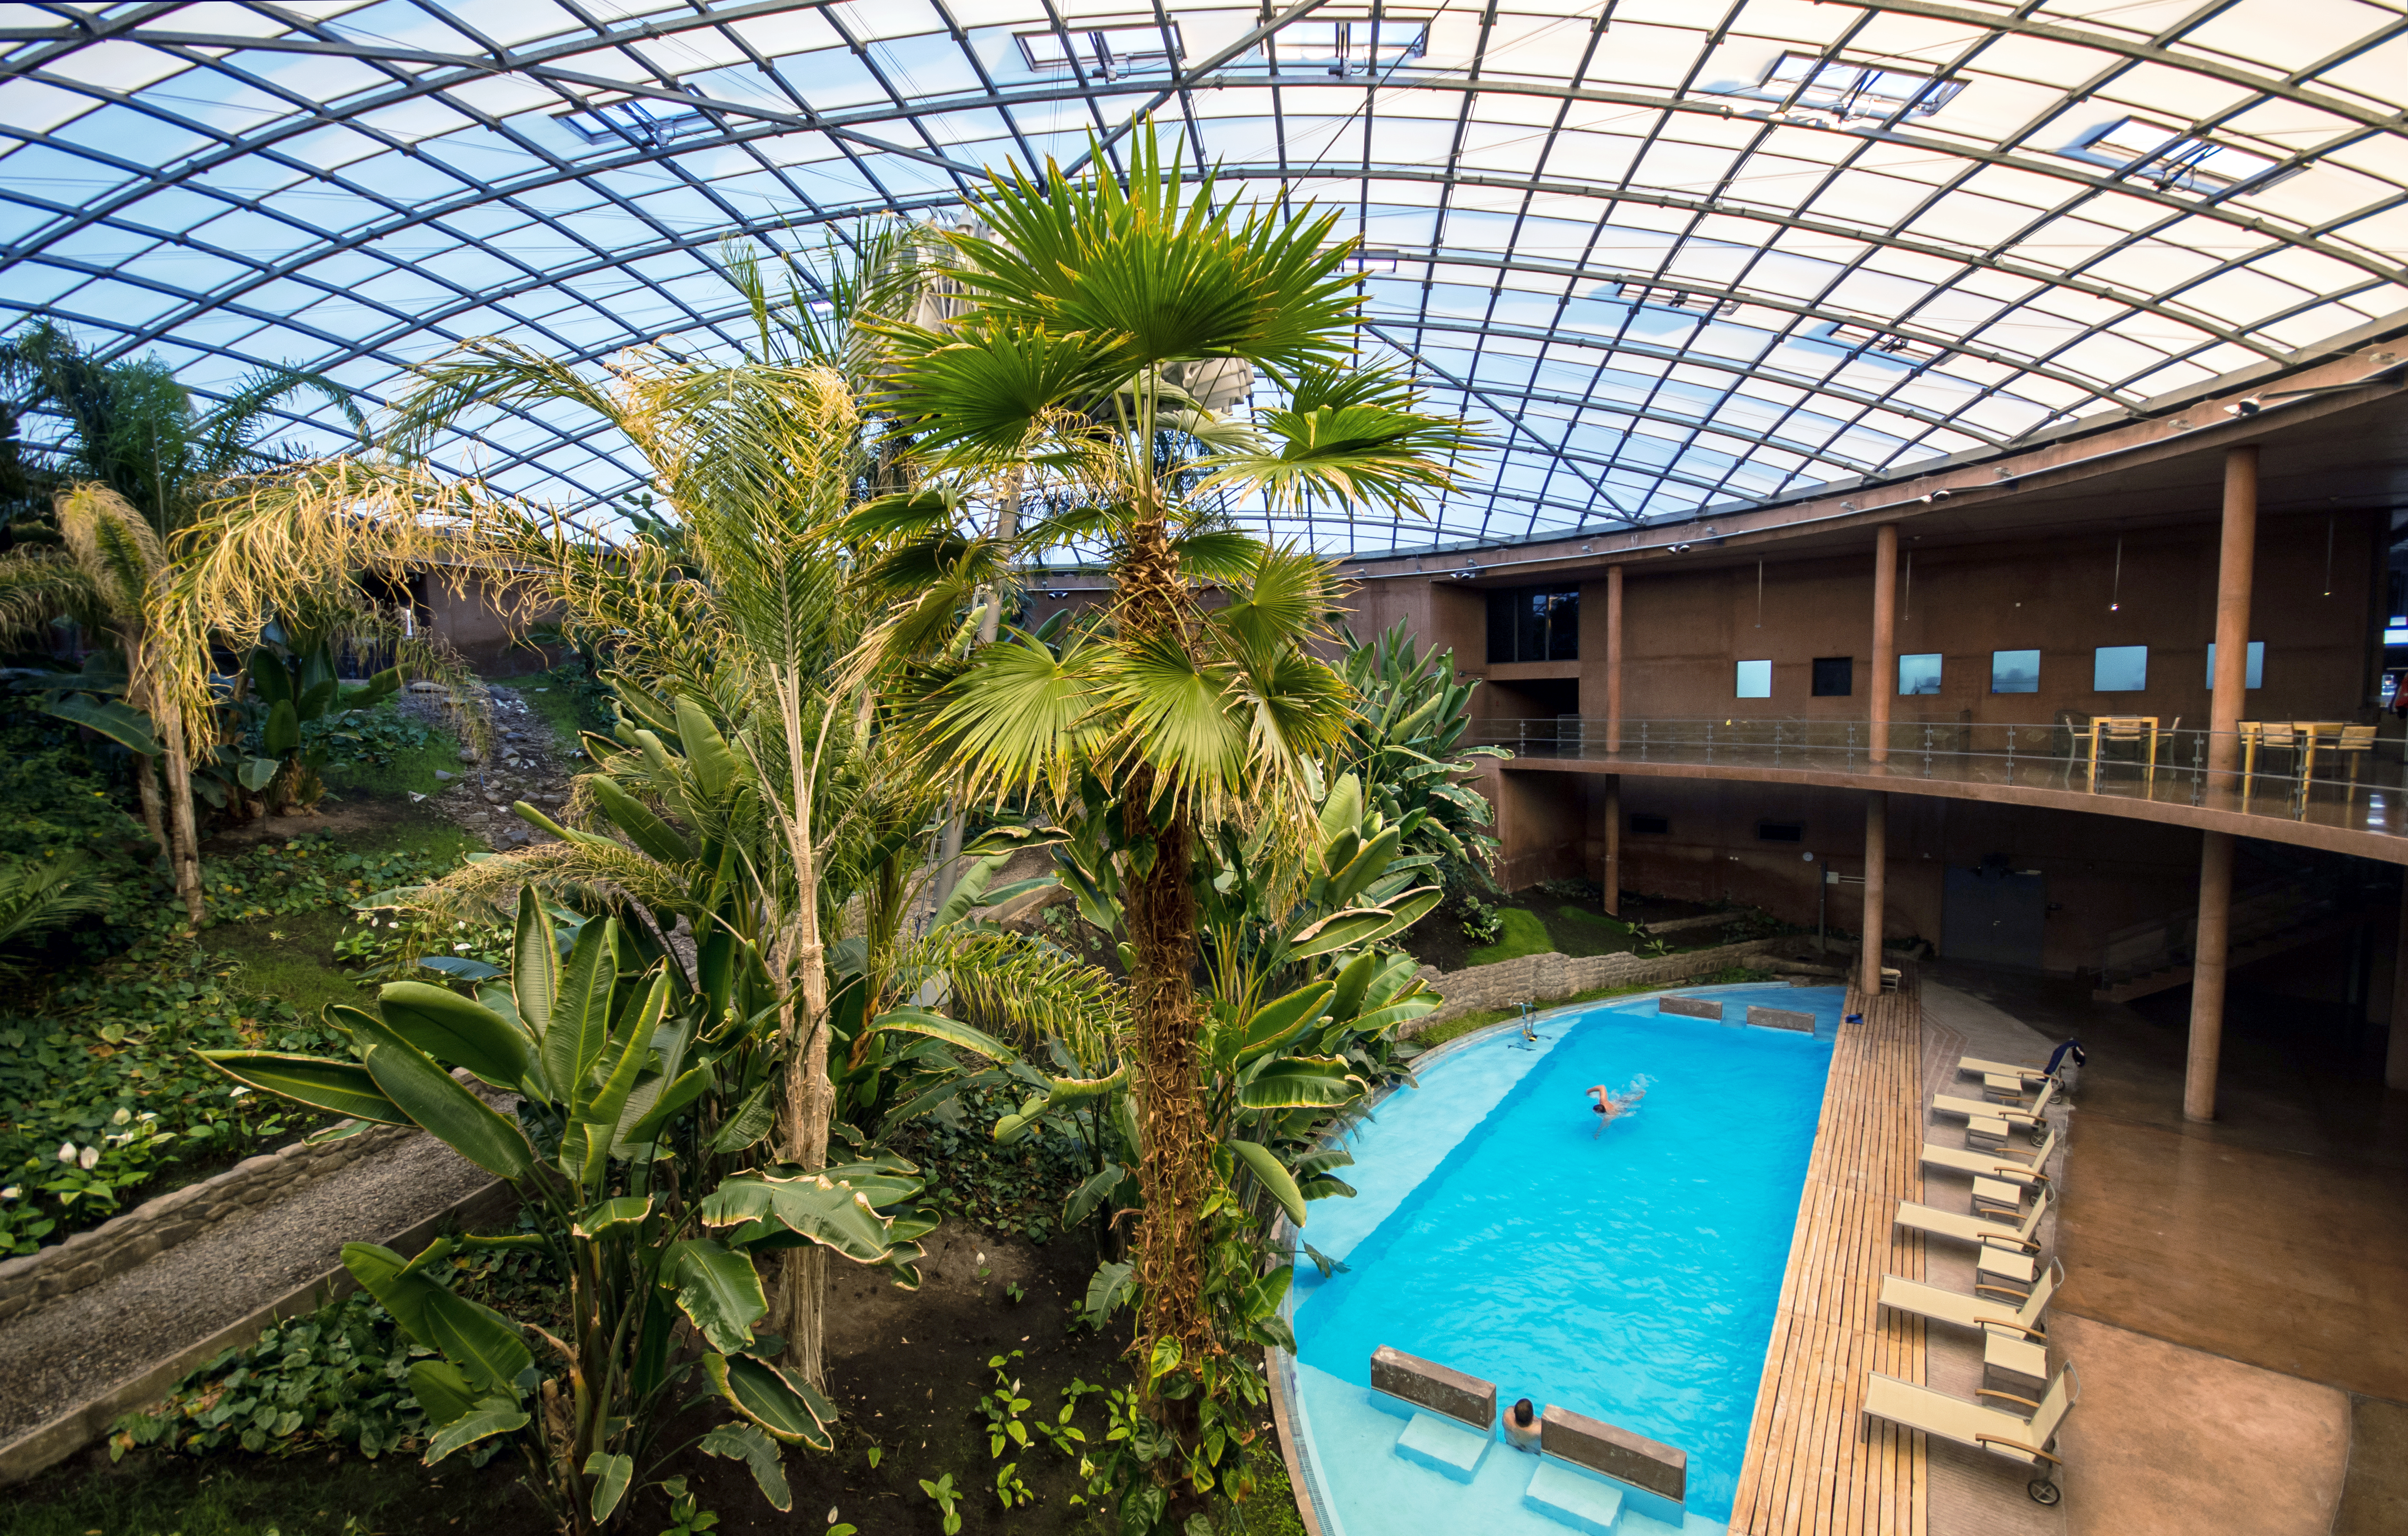

An oasis of life

The Residencia hotel — also known from the James Bond movie Quantum of Solace — in the middle of the Atacama desert, acts as an oasis of life in this hostile environment. It hosts the observing astronomers of the Paranal Observatory and gives them a place to sleep and to relax.

One of the most loved spaces by the astronomers is the huge indoor garden, which also has a swimming pool. However, the pool is not only there for fun: The water also provides the otherwise completely dry air some humidity. This helps the plants in the garden to grow and prevents the eyes and lips of the astronomers to dry out.

Credit: N. Blind/ESO